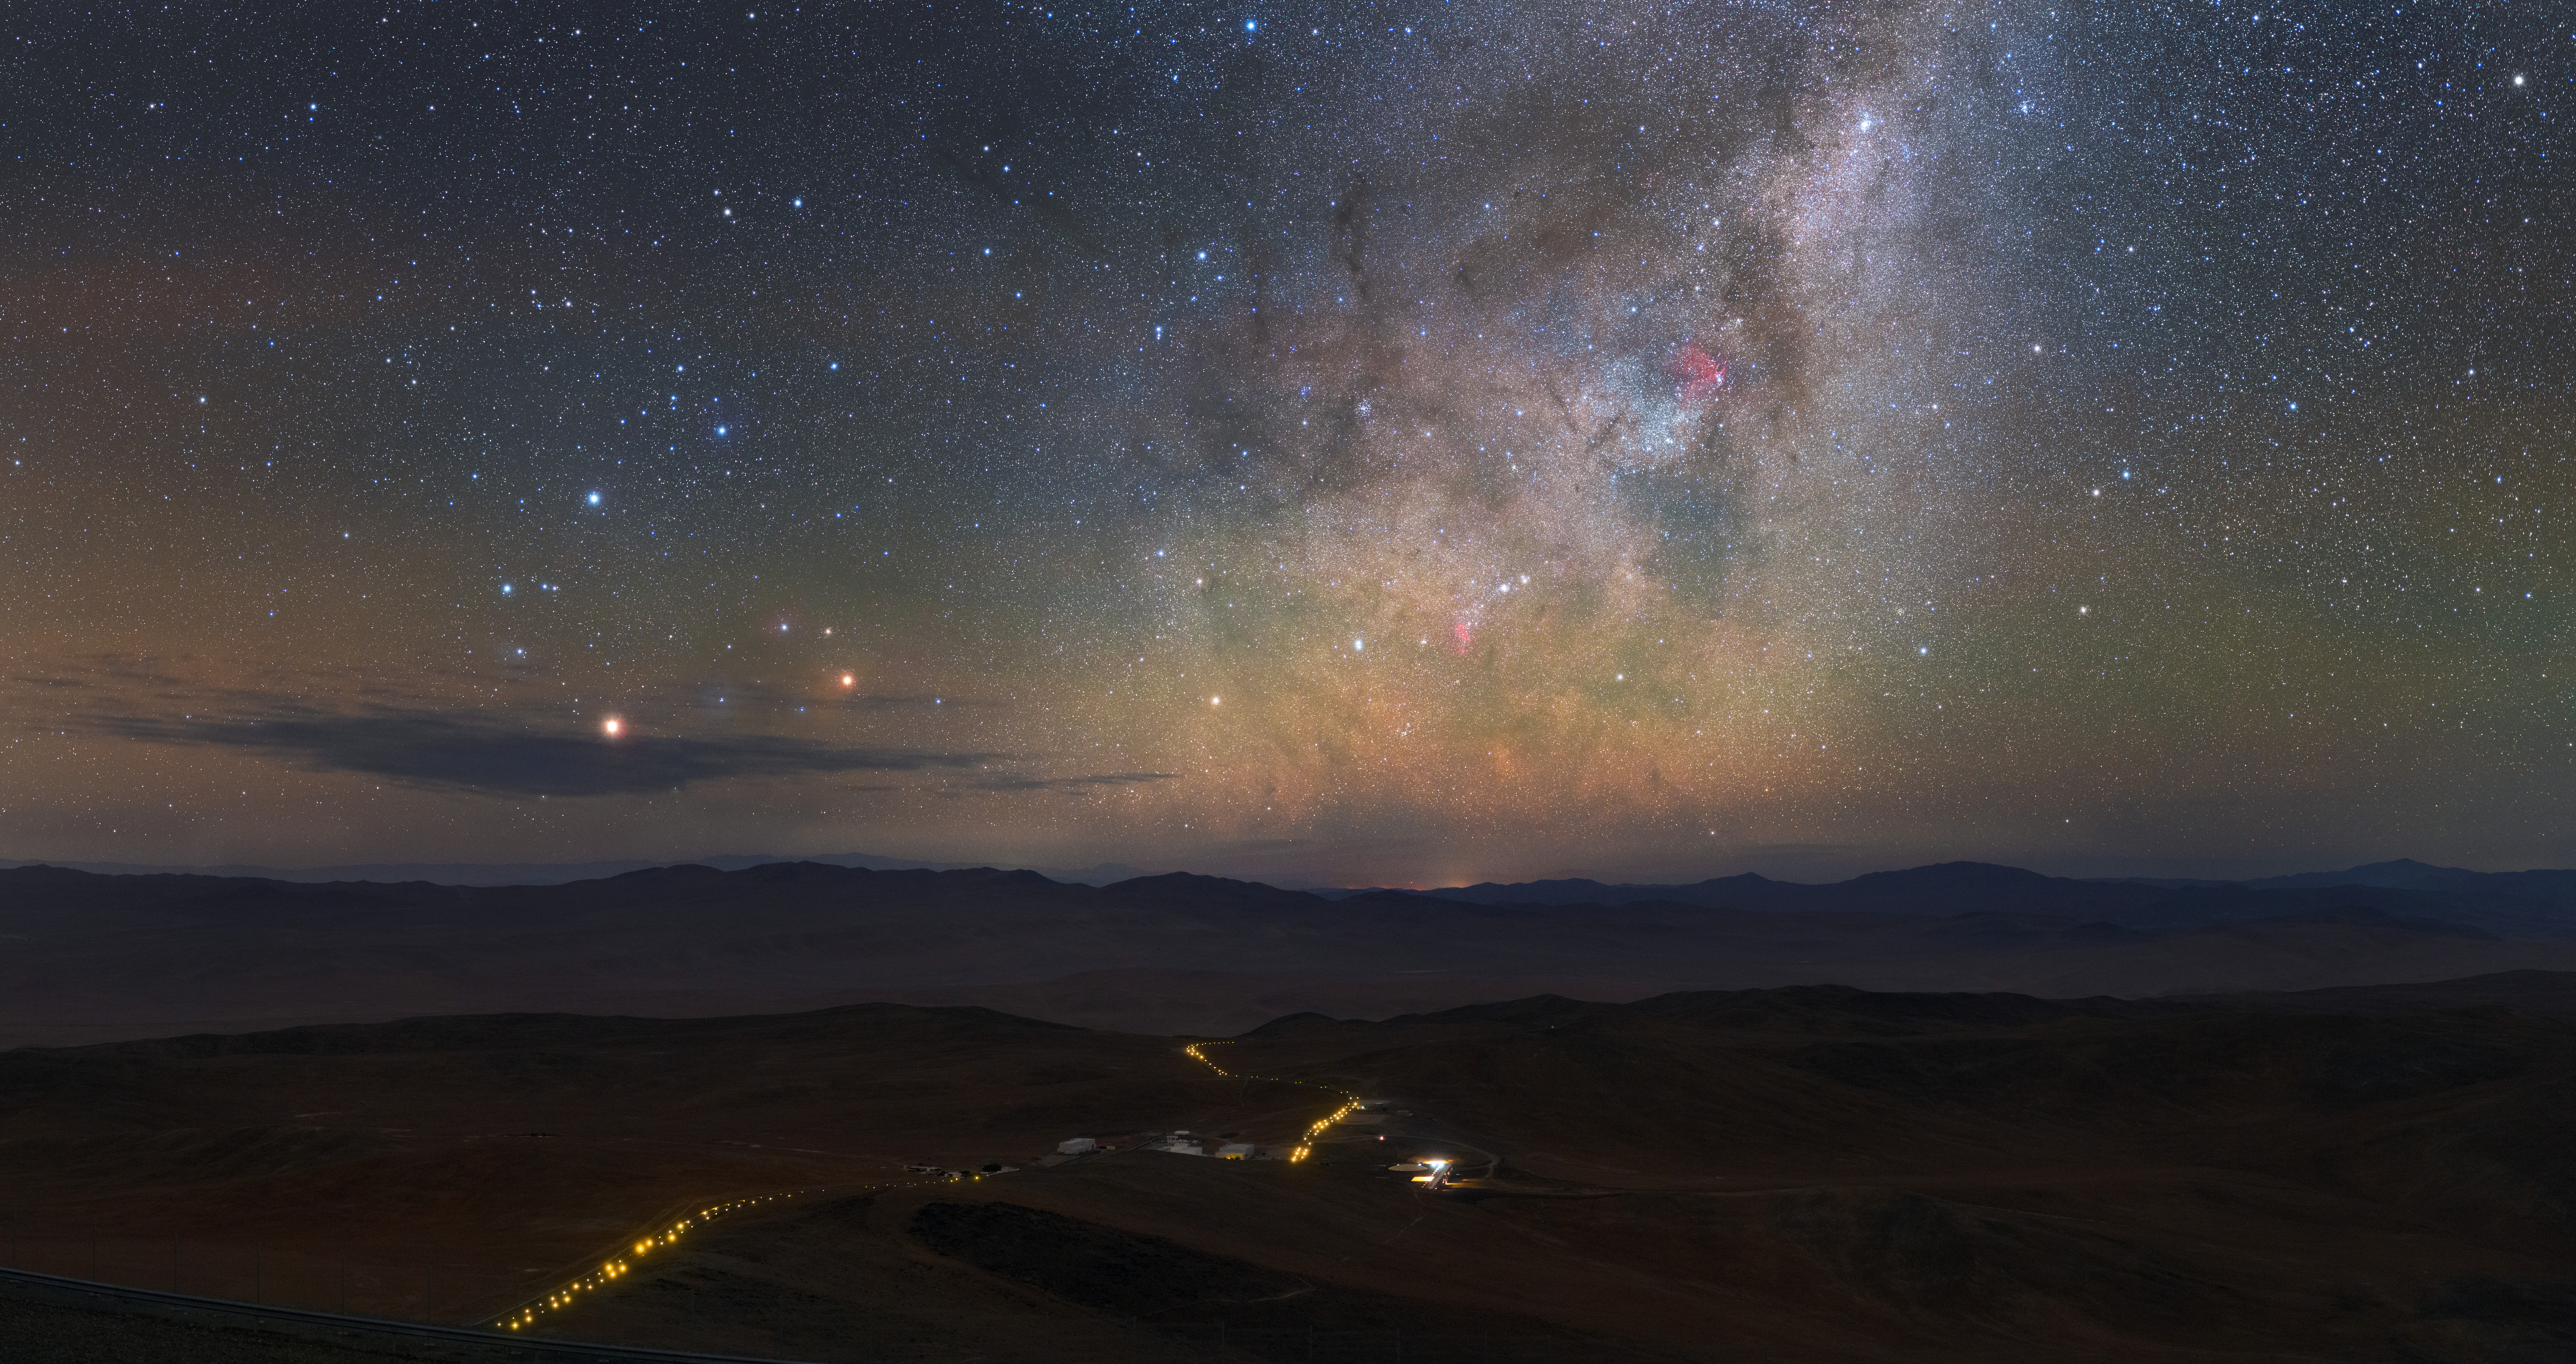

Follow the Yellow-Lit Road

A star-strewn nighttime sky hangs over the Chilean landscape in this captivating photograph. A broken line of yellow lights weave their way across the dark rolling hills below. These marks the route between ESO’s Paranal Observatory, situated atop Cerro Paranal, and the Residencia, the home-from-home for astronomers, technicians and other staff working at the observatory.

Designed to provide a cool refuge against the harsh conditions of the Atacama desert, the Residencia is set into a natural hollow and blends perfectly into its arid surroundings. As well as offices and rooms for visiting astronomers, this desert refuge contains a verdant garden and swimming pool set beneath a 35-m wide glass-covered dome. As befits any building near an astronomical observatory, the Residencia is designed to minimise light pollution and to preserve the exceptionally dark skies above Paranal.

This image was taken by astrophotographer and ESO Photo Ambassador Petr Horálek. A long-time collaborator with ESO, Petr loves photographing rare night-sky phenomena and beautiful and naturally dark night skies across the world — such as the ones at Paranal.

Credit: ESO/P. Horálek